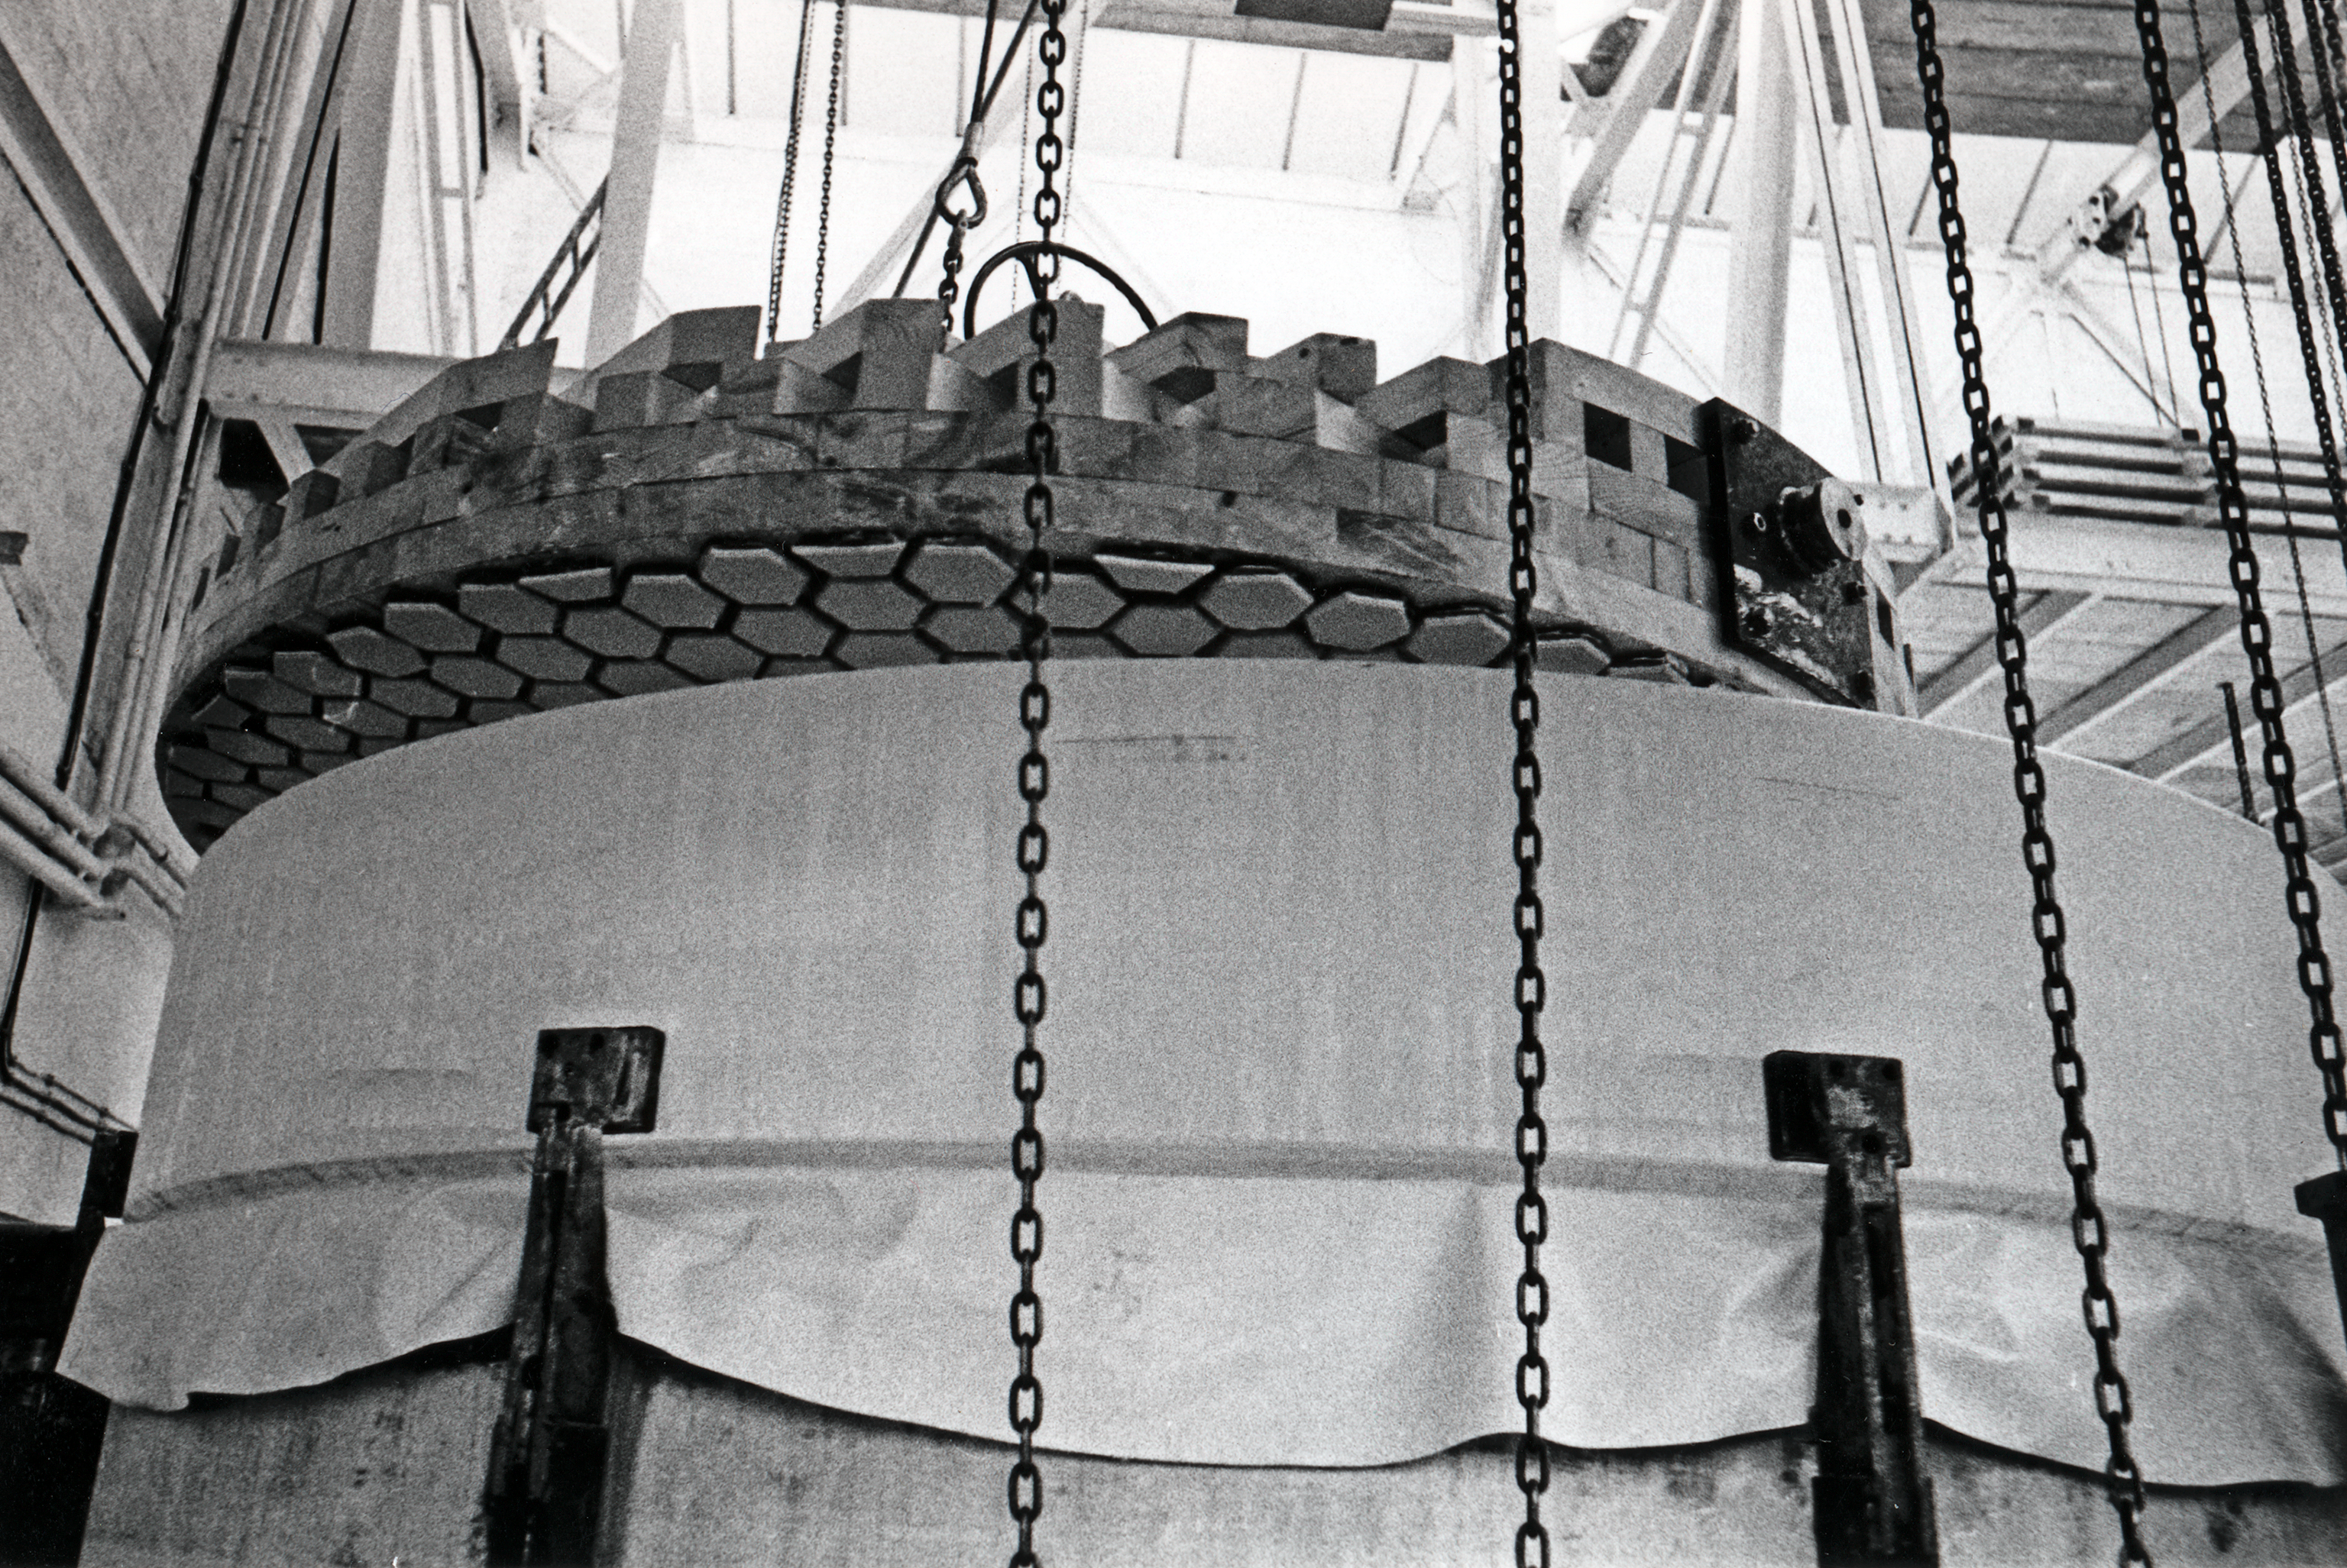

Building ESO 3.6-metre telescope

The "grinder" shaping the mirror blank for the ESO 3.6-metre telescope, at REOSC, near Paris, in 1967.

Credit: ESO